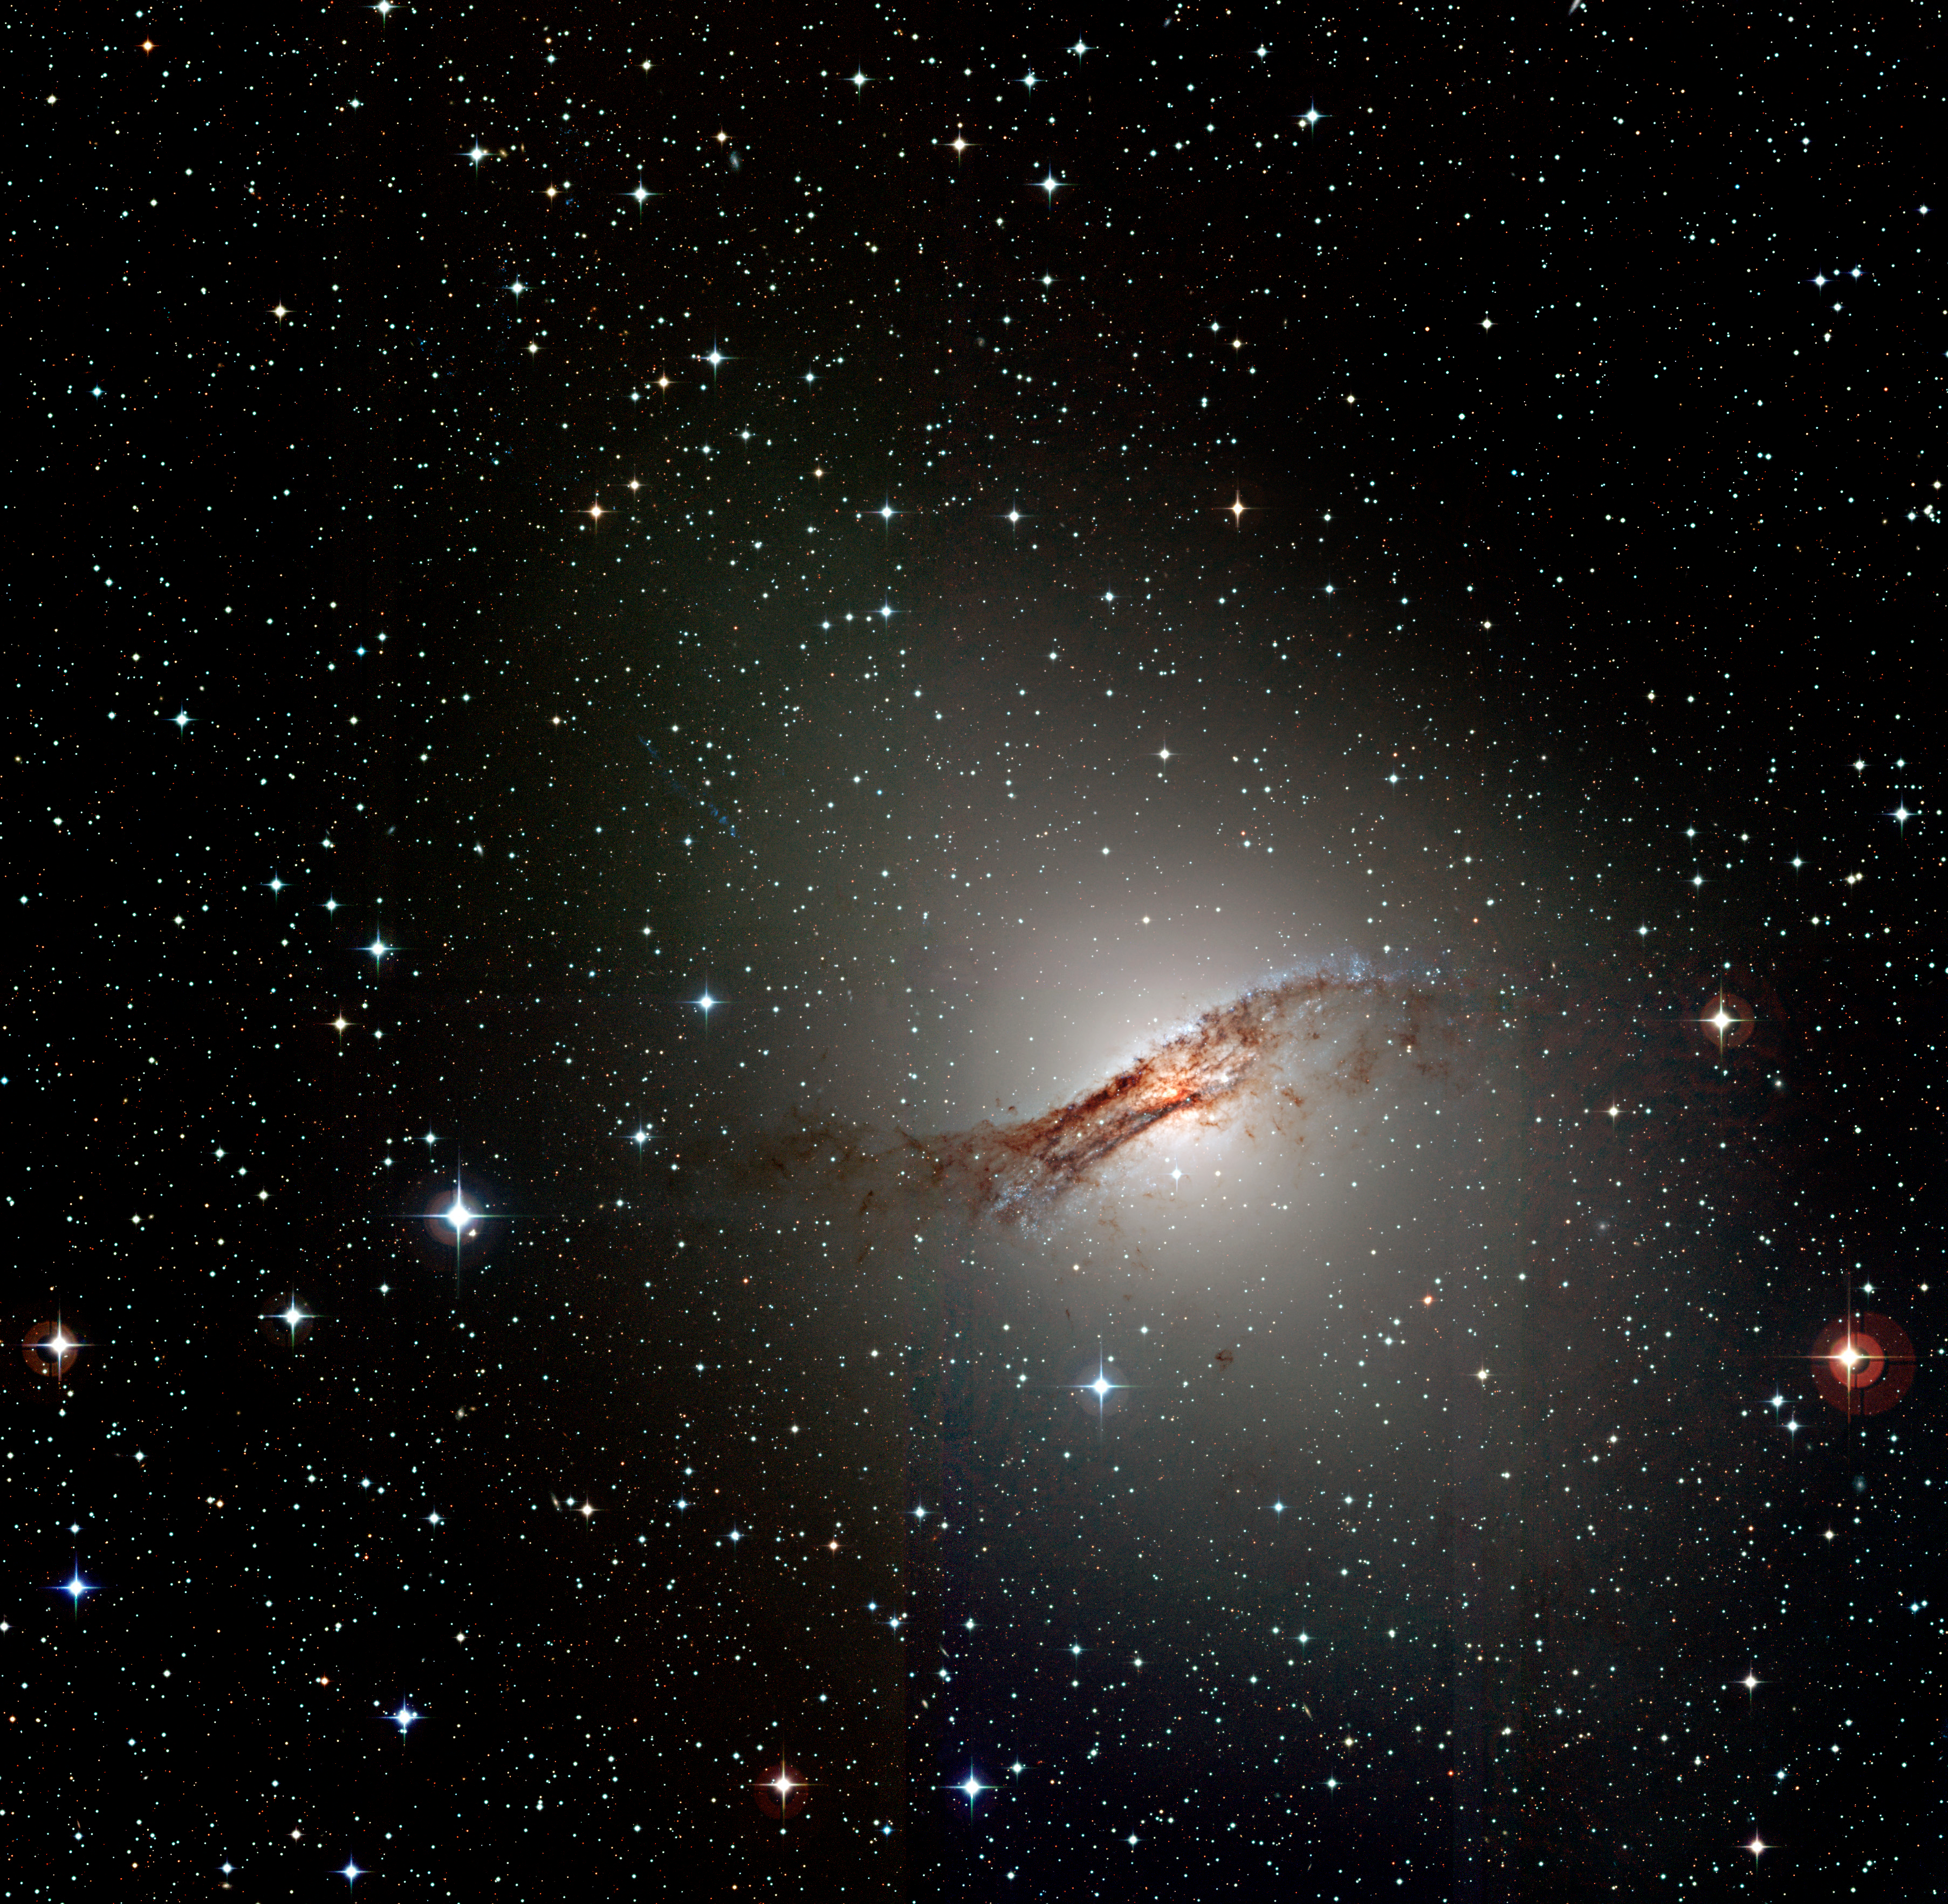

Centaurus A (NGC 5128)

This is a colour composite photo of the peculiar galaxy Centaurus A (NGC 5128) , obtained with the Wide-Field Imager (WFI) camera at the ESO/MPG 2.2-m telescope on La Silla. It is based on a total of nine 3-min exposures made on March 25, 1999, through different broad-band optical filters (B(lue) - total exposure time 9 min - central wavelength 456 nm - here rendered as blue; V(isual) - 540 nm - 9 min - green; I(nfrared) - 784 nm - 9 min - red); it was prepared from files in the ESO Science Data Archive by ESO-astronomer Benoît Vandame. The elliptical shape and the central dust band, the imprint of a galaxy collision, are well visible.

Credit: ESO